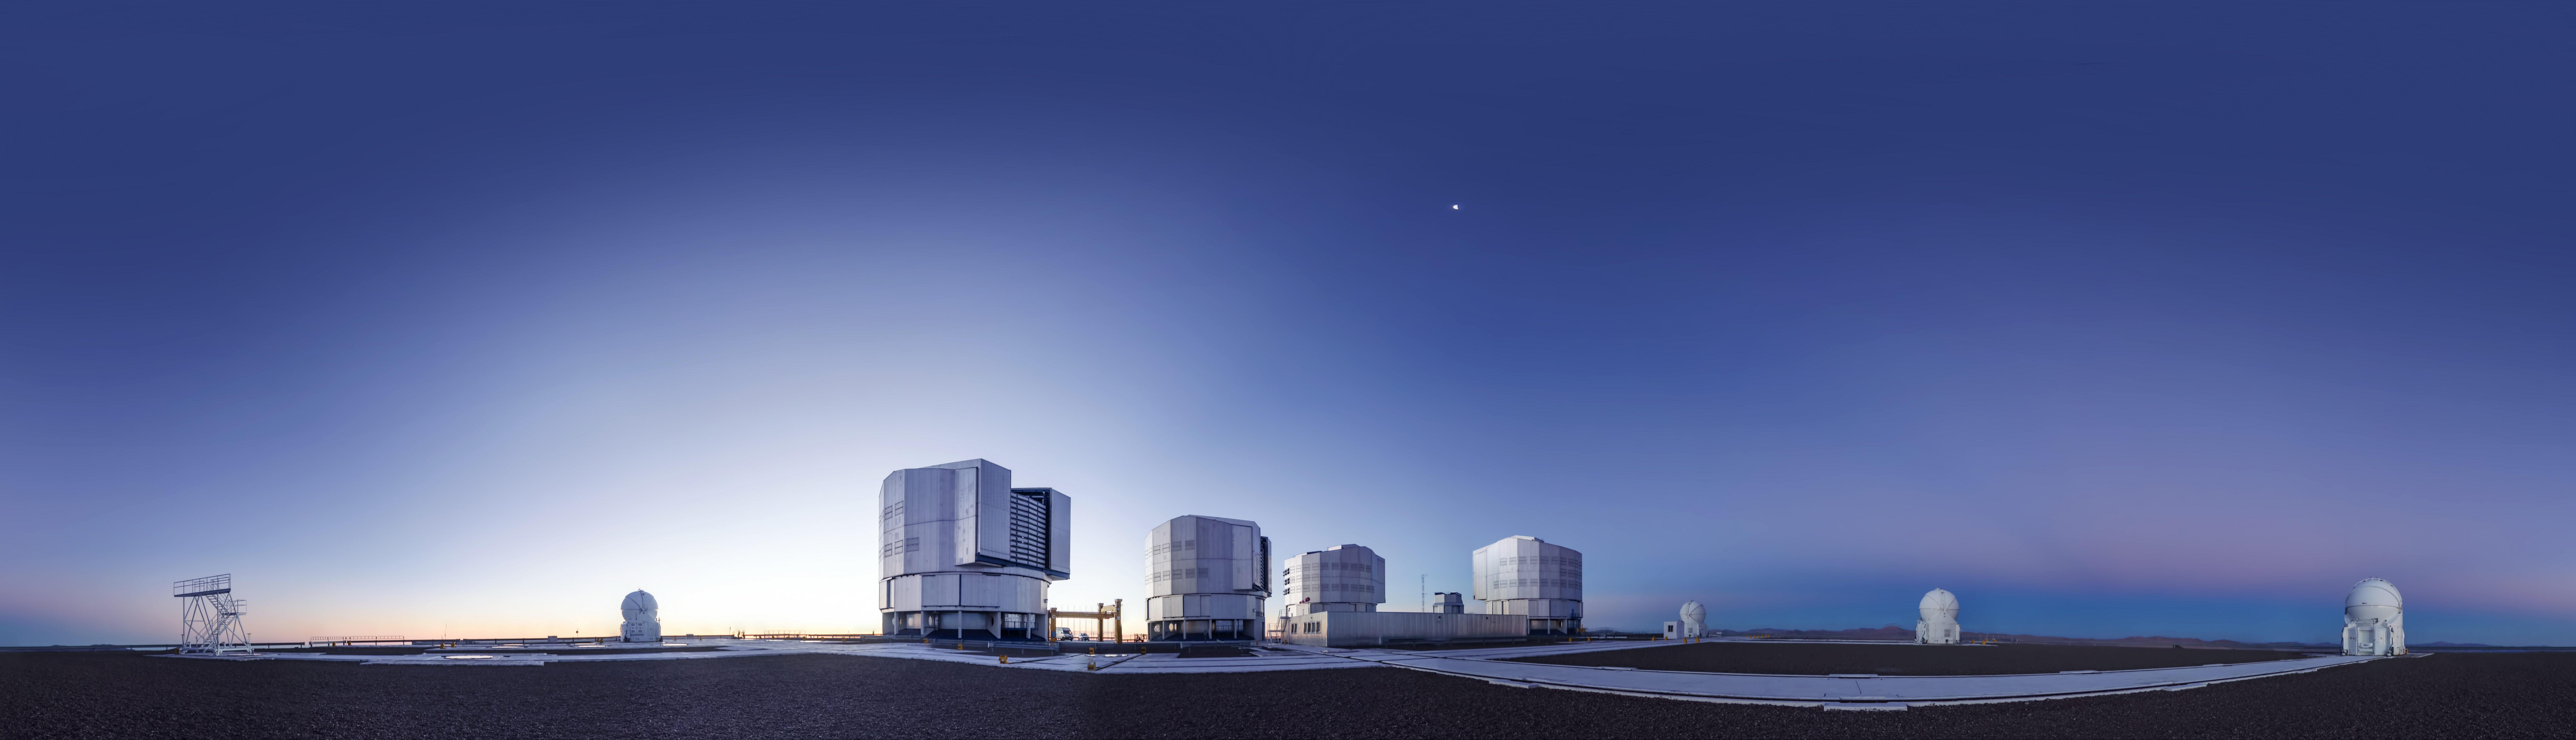

Another clear day at Paranal

Day view at Paranal Observatory. The photographer has captured a equirectangular panorama of the site.

Credit: ESO/G. Brammer